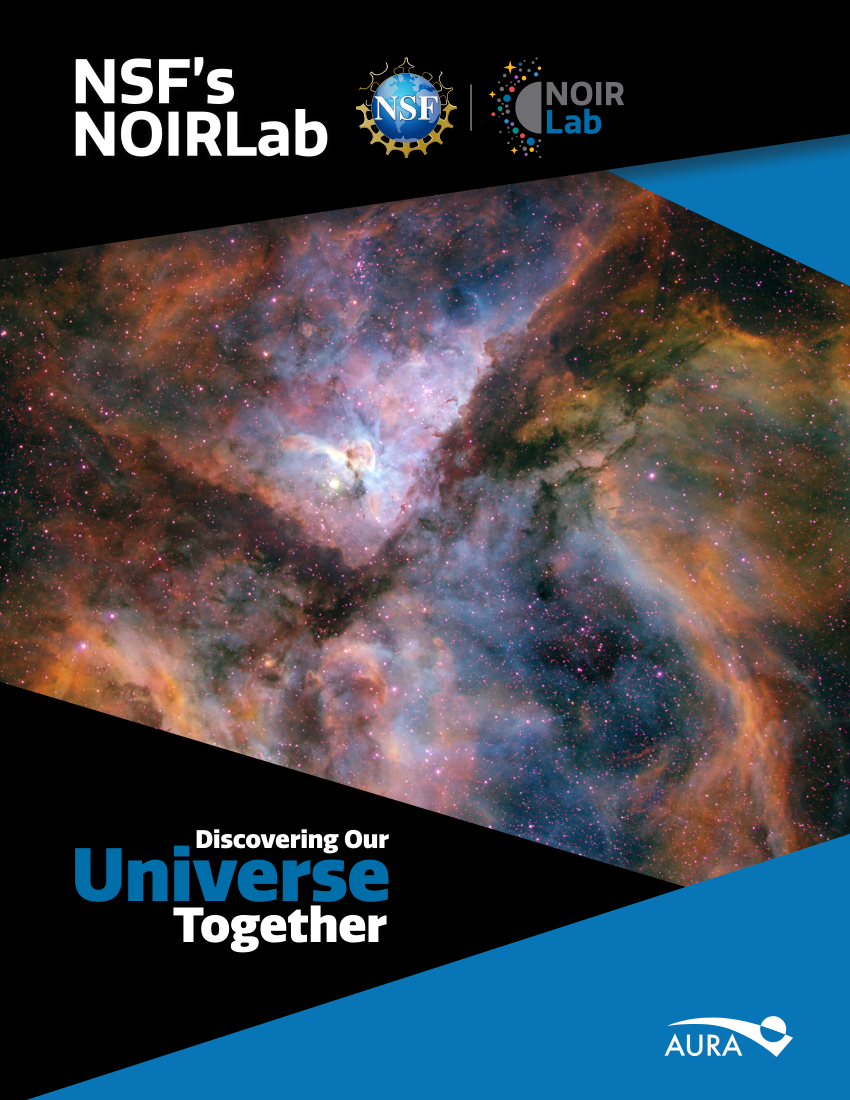

Discovering Our Universe Together

The story of NSF NOIRLab and the amazing discoveries made by its instruments are contained in the new booklet Discovering Our Universe Together.

Credit: NOIRLab/NSF/AURA